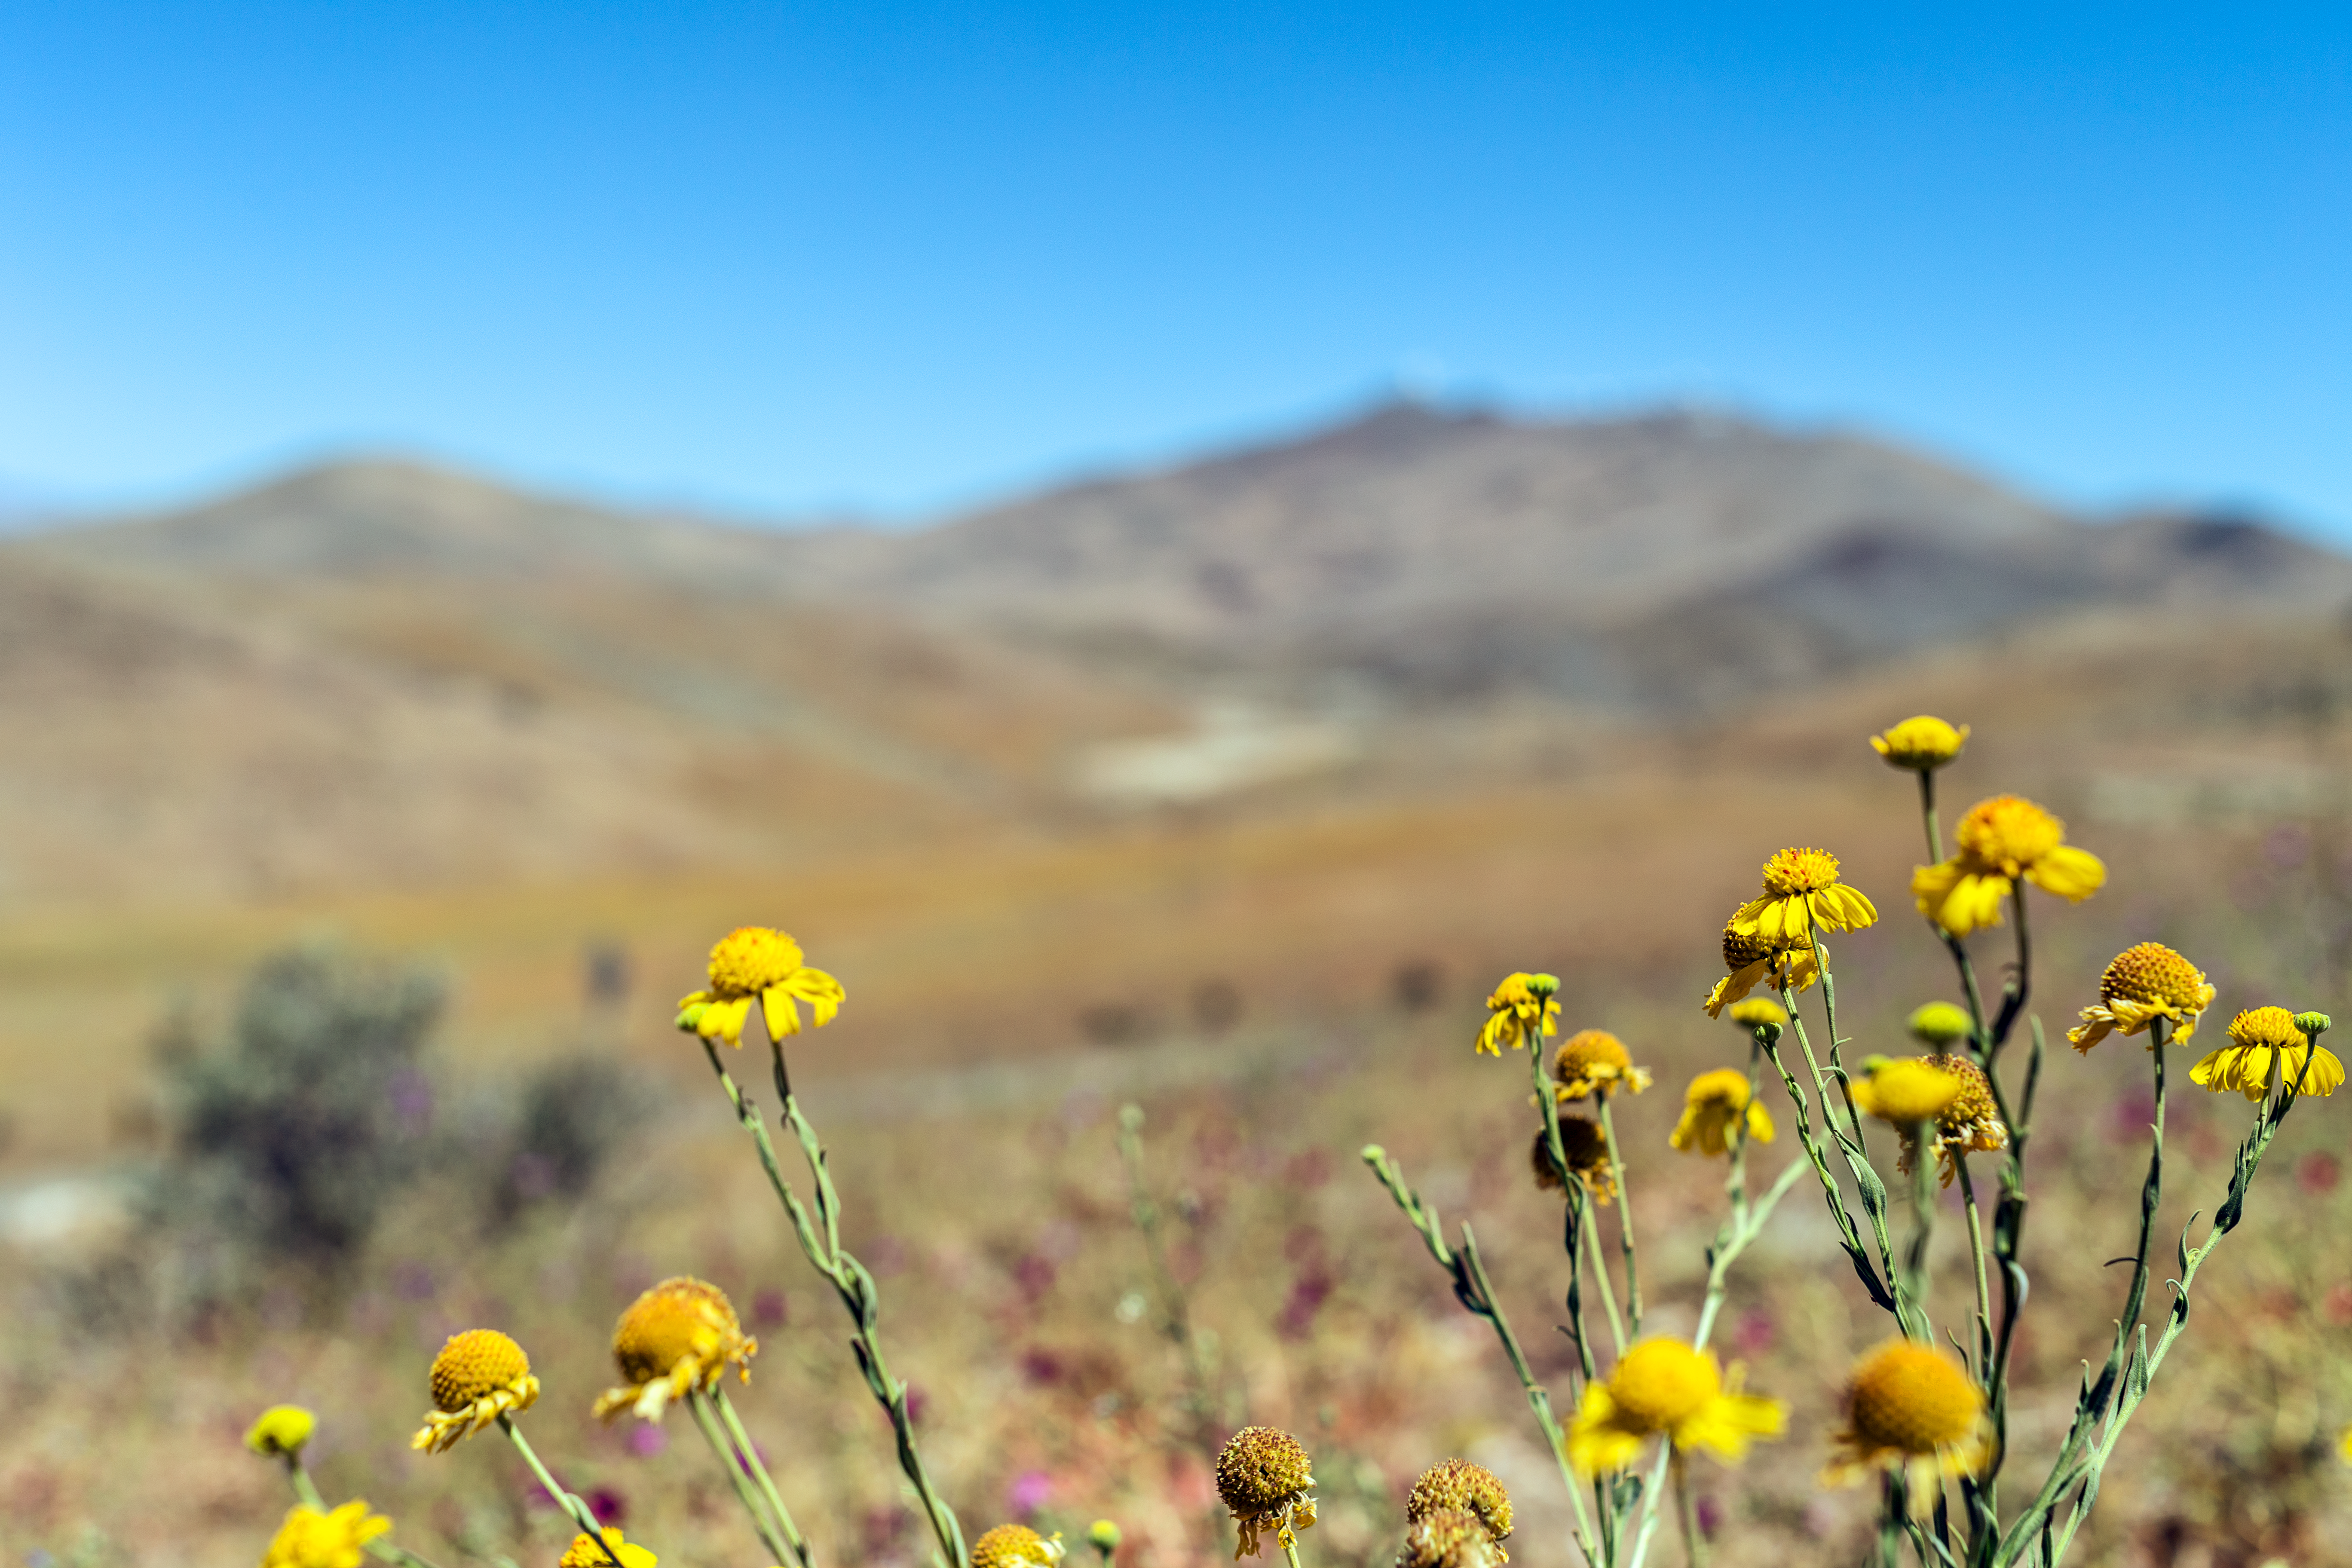

Springtime flowers

Flowers of the Atacama Desert in spring at La Silla Observatory in Chile.

Credit: P. Horálek/ESO